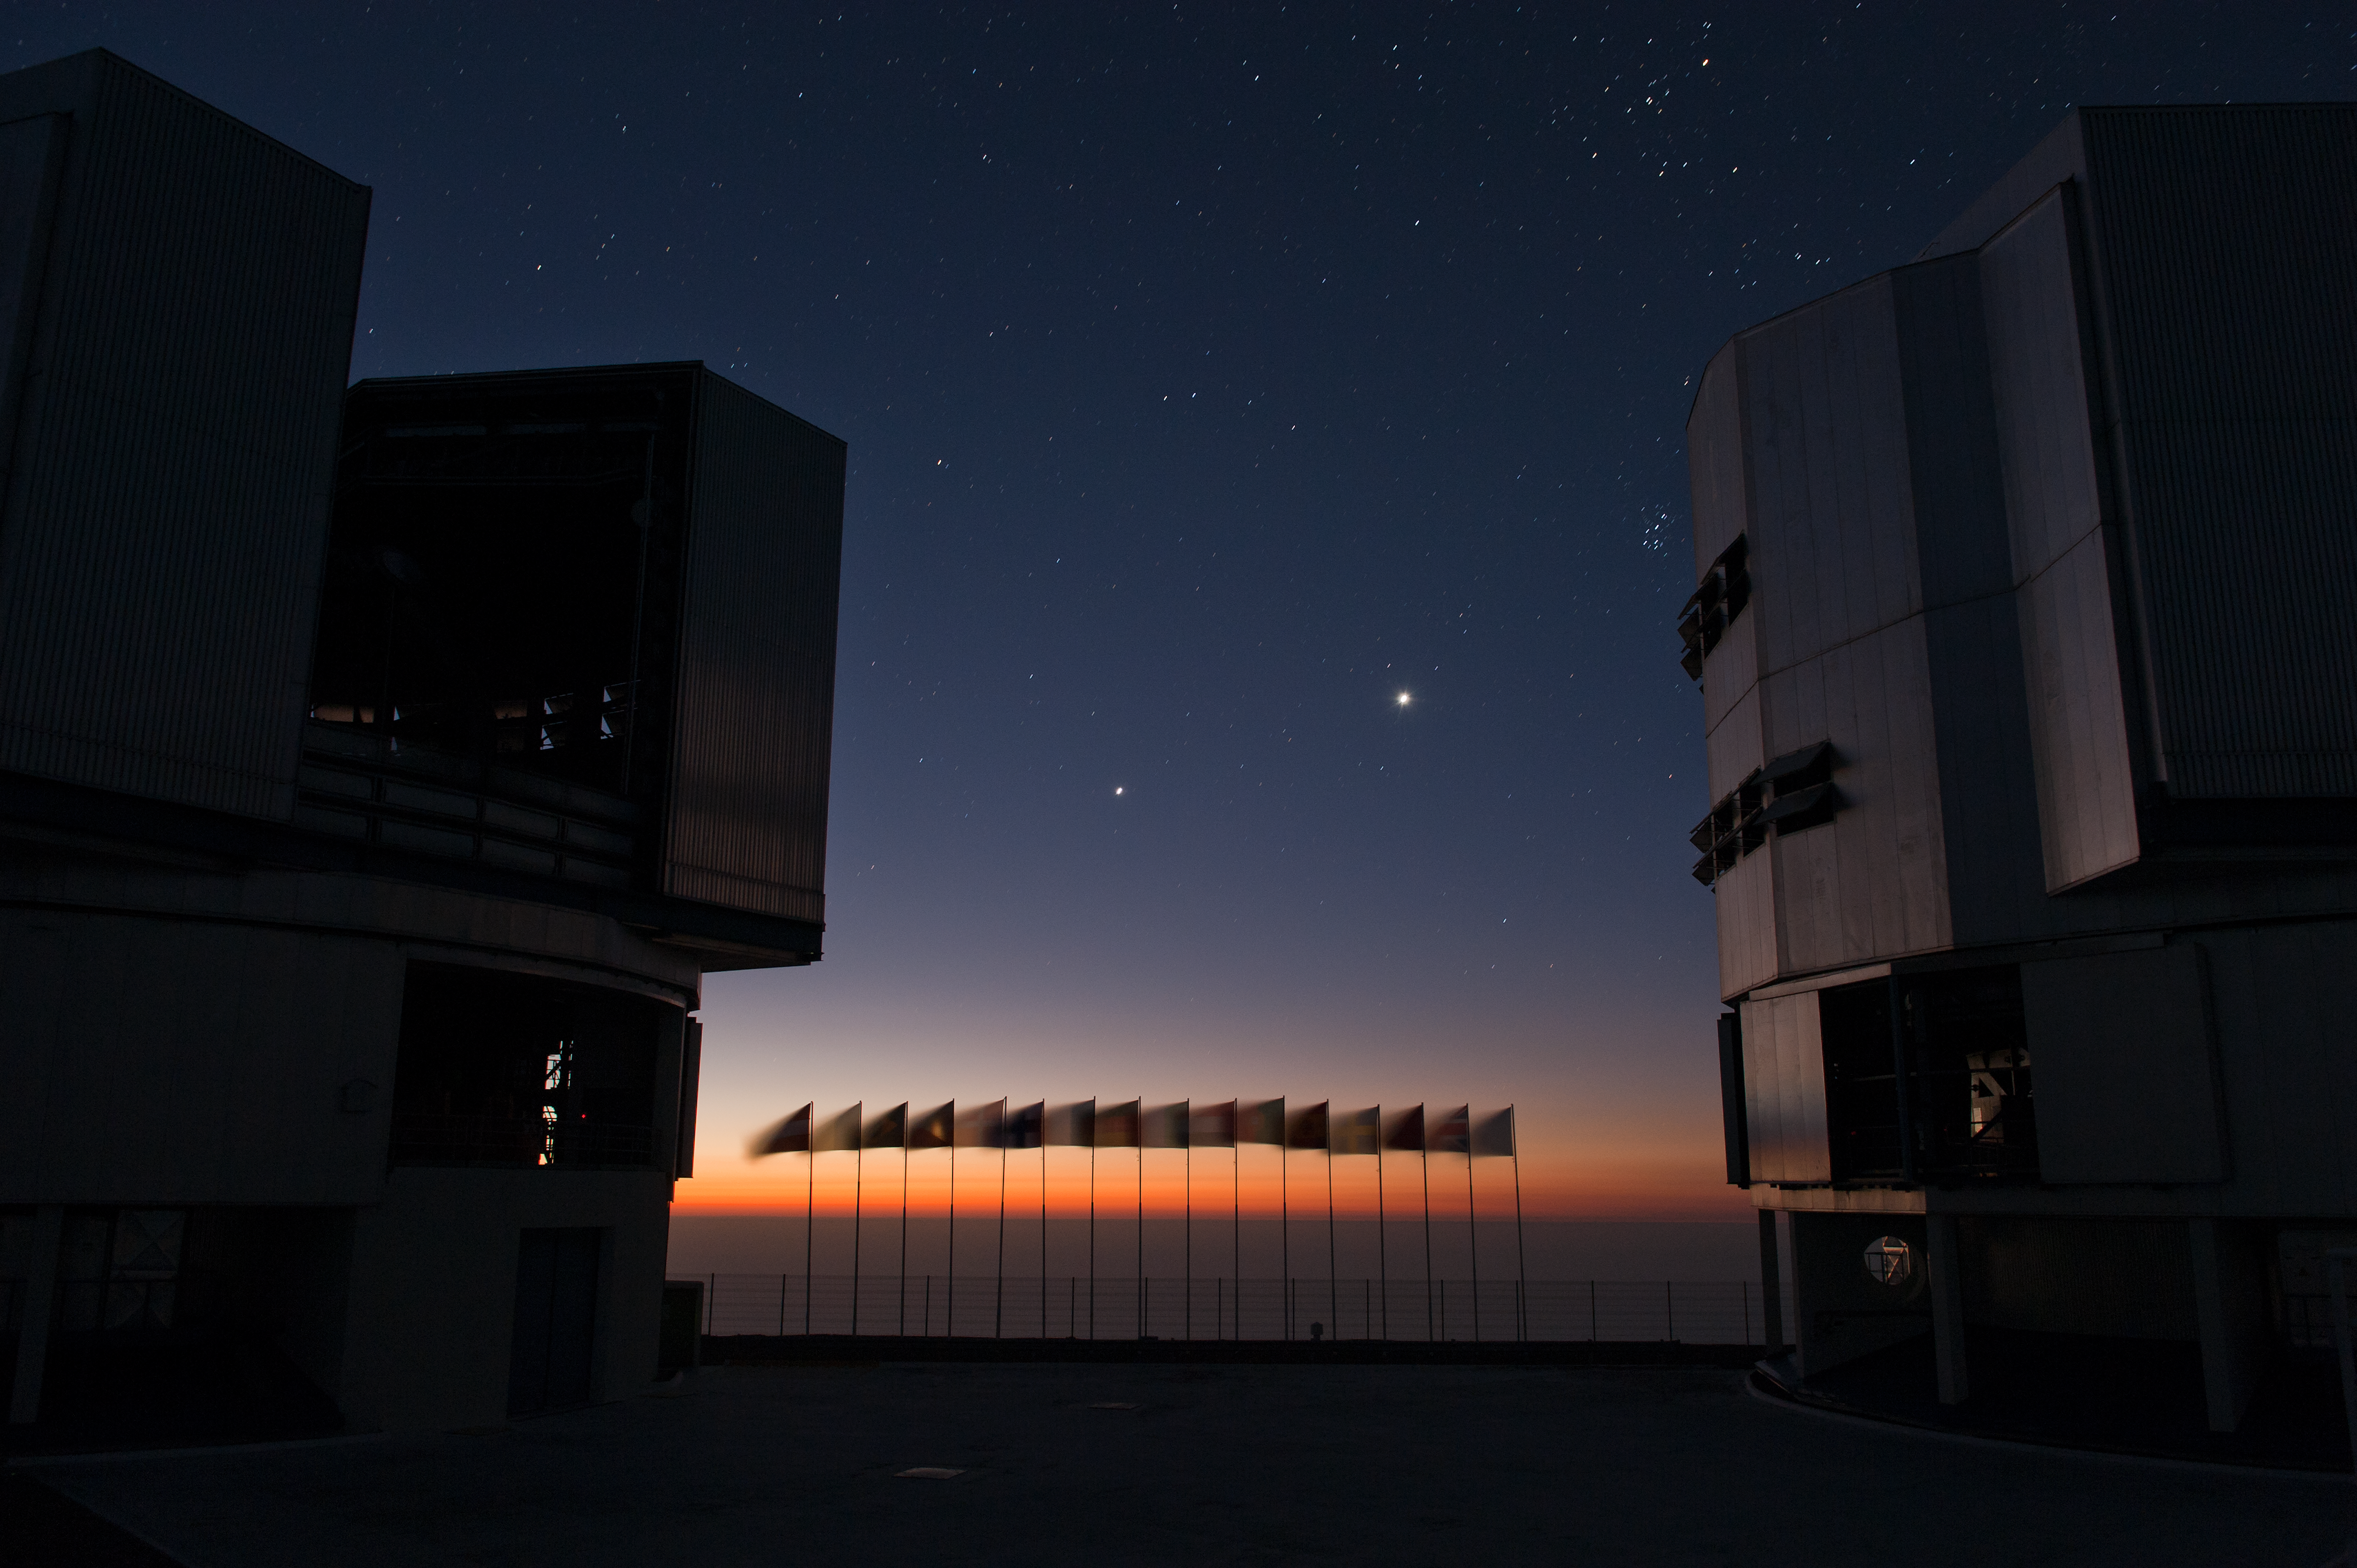

ESO member states flags at Cerro Paranal

This image shows the ESO member states flags at the Very Large Telescope (VLT) facilities on Cerro Paranal in Chile.

Credit: ESO/Max Alexander